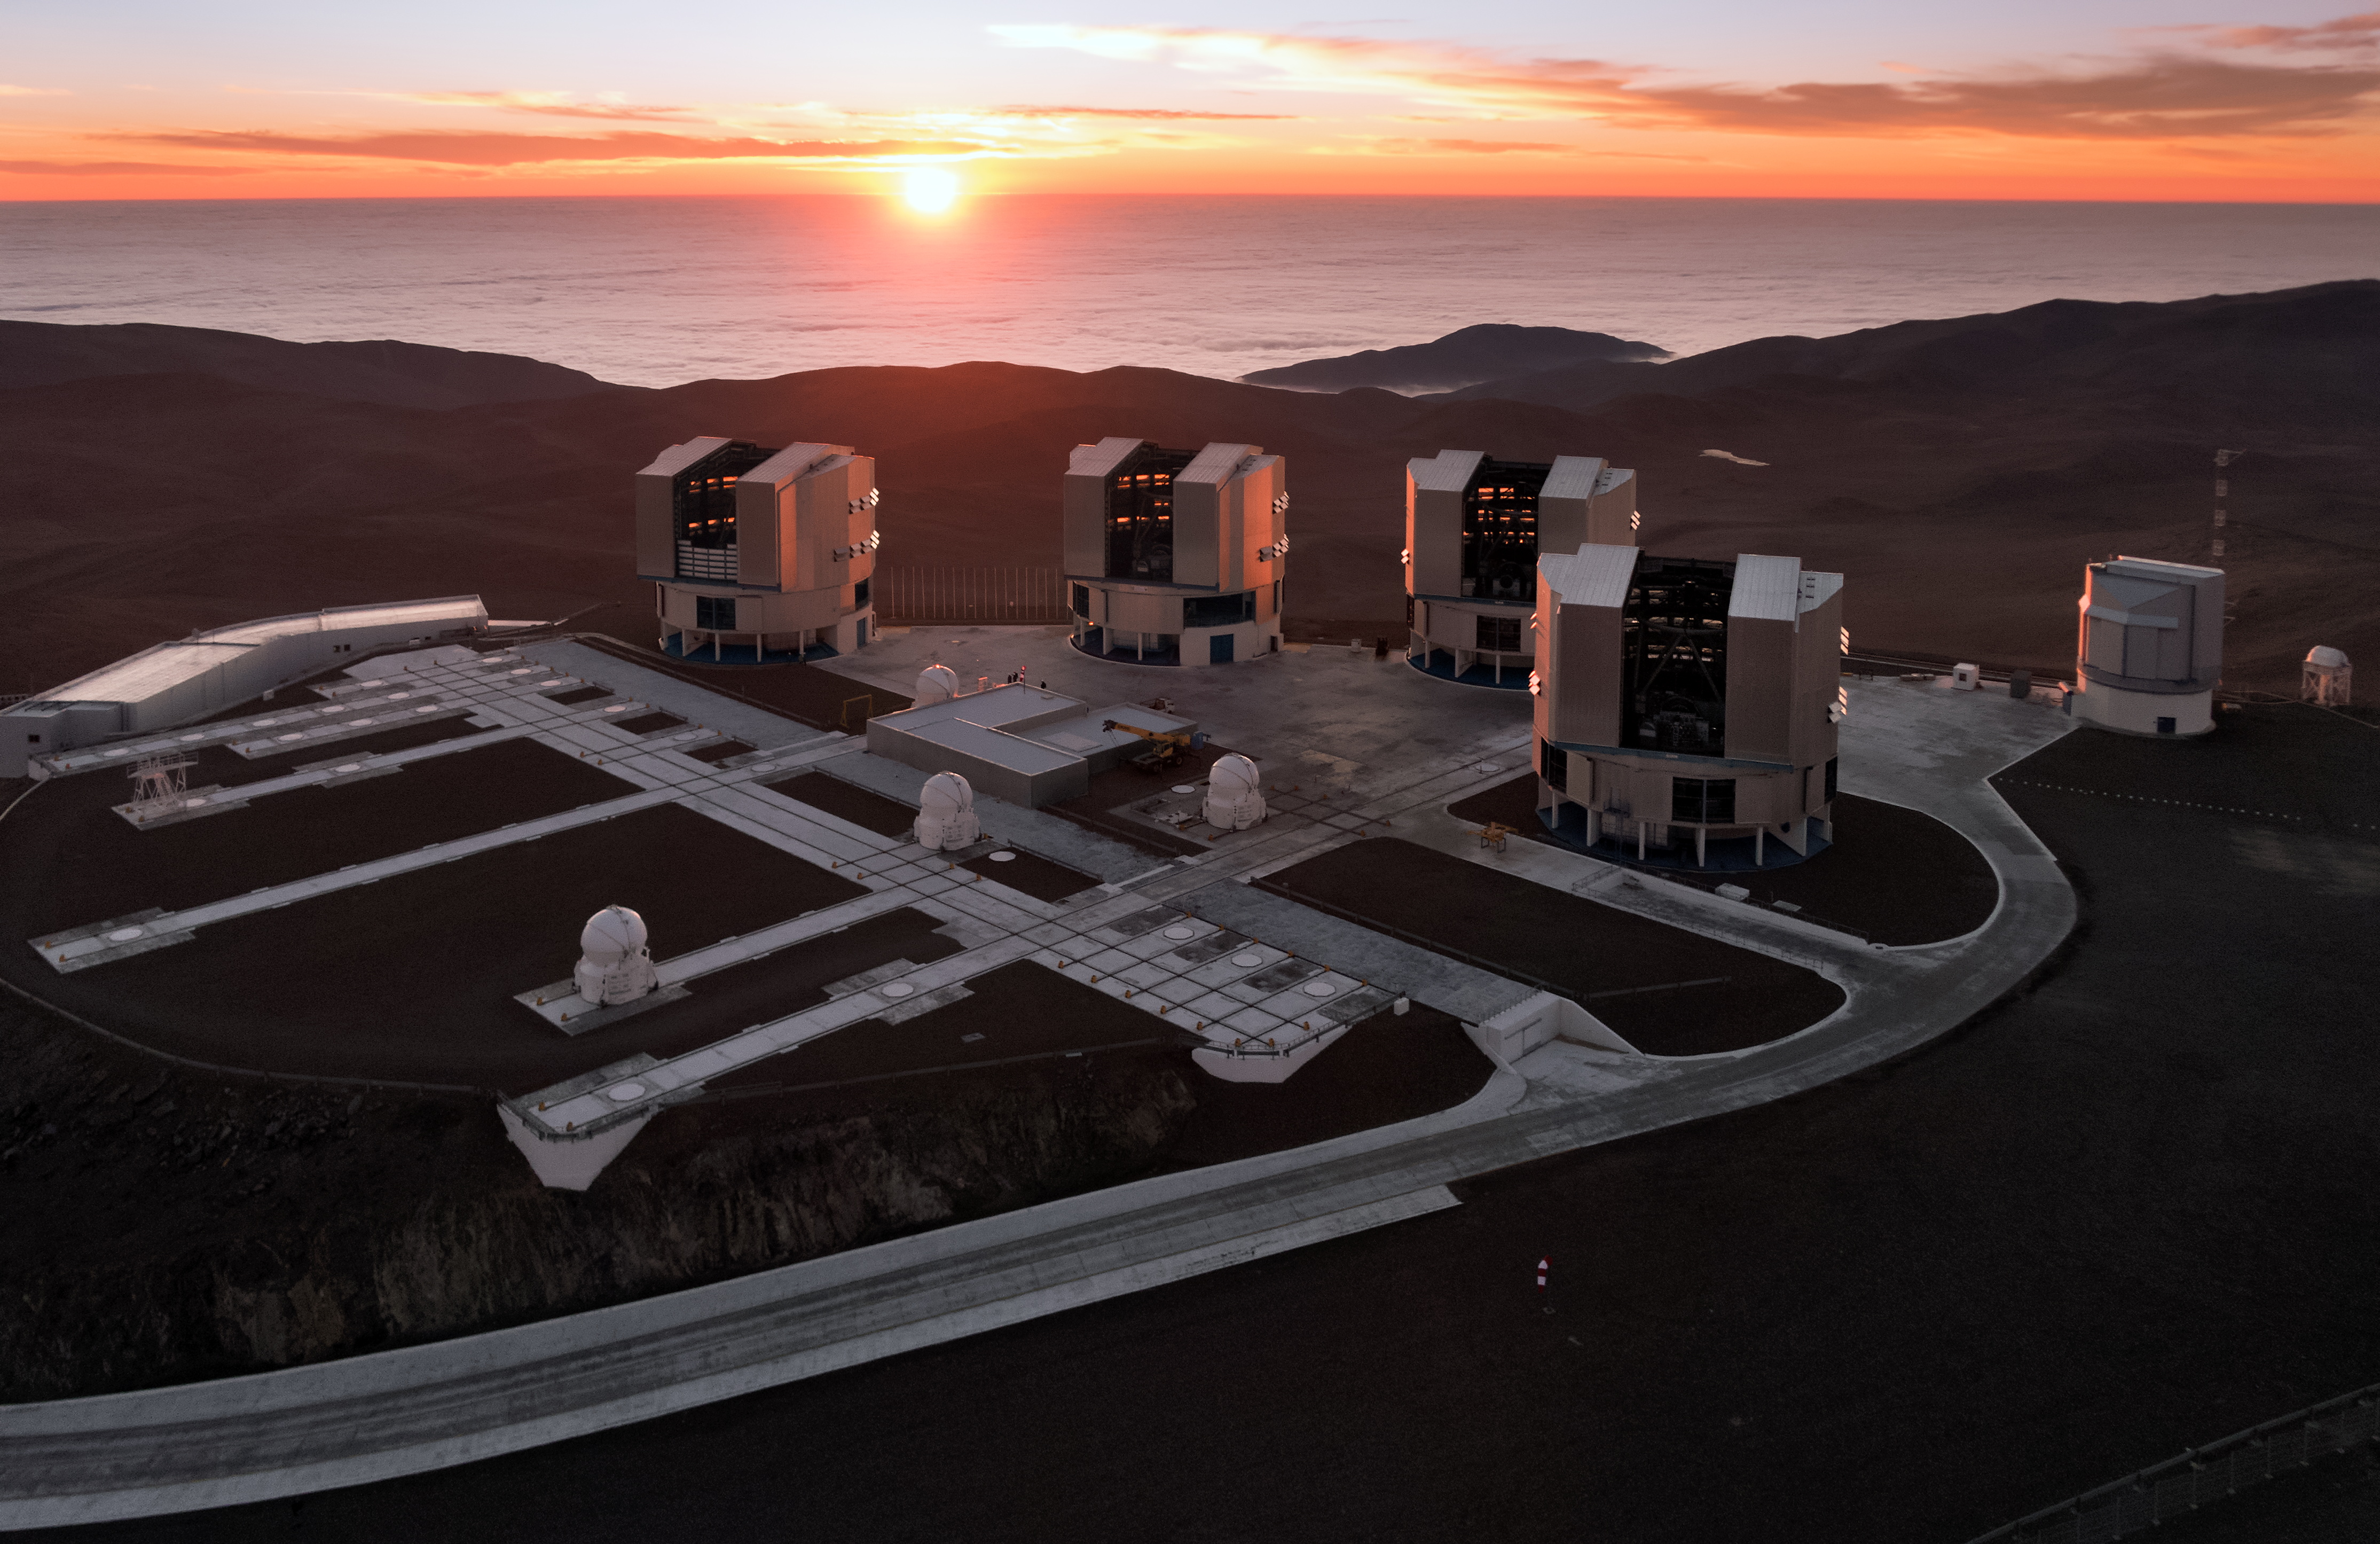

Paranal and the Pacific at sunset

The setting Sun dips below the horizon of the Pacific Ocean, bathing the Paranal platform in light in this amazing aerial image from the Atacama Desert in northern Chile.

The Cerro Paranal mountain top is home to the world’s most advanced ground-based facility for astronomy, hosting the four 8.2-metre Unit Telescopes of the Very Large Telescope, four 1.8-metre Auxiliary Telescopes and the VLT Survey Telescope (VST) — all of which are visible in this image. The 4.1-metre Visible and Infrared Survey Telescope for Astronomy (VISTA), also housed at Cerro Paranal, is hidden out of frame.

Credit: ESO/G.Hüdepohl (atacamaphoto.com)